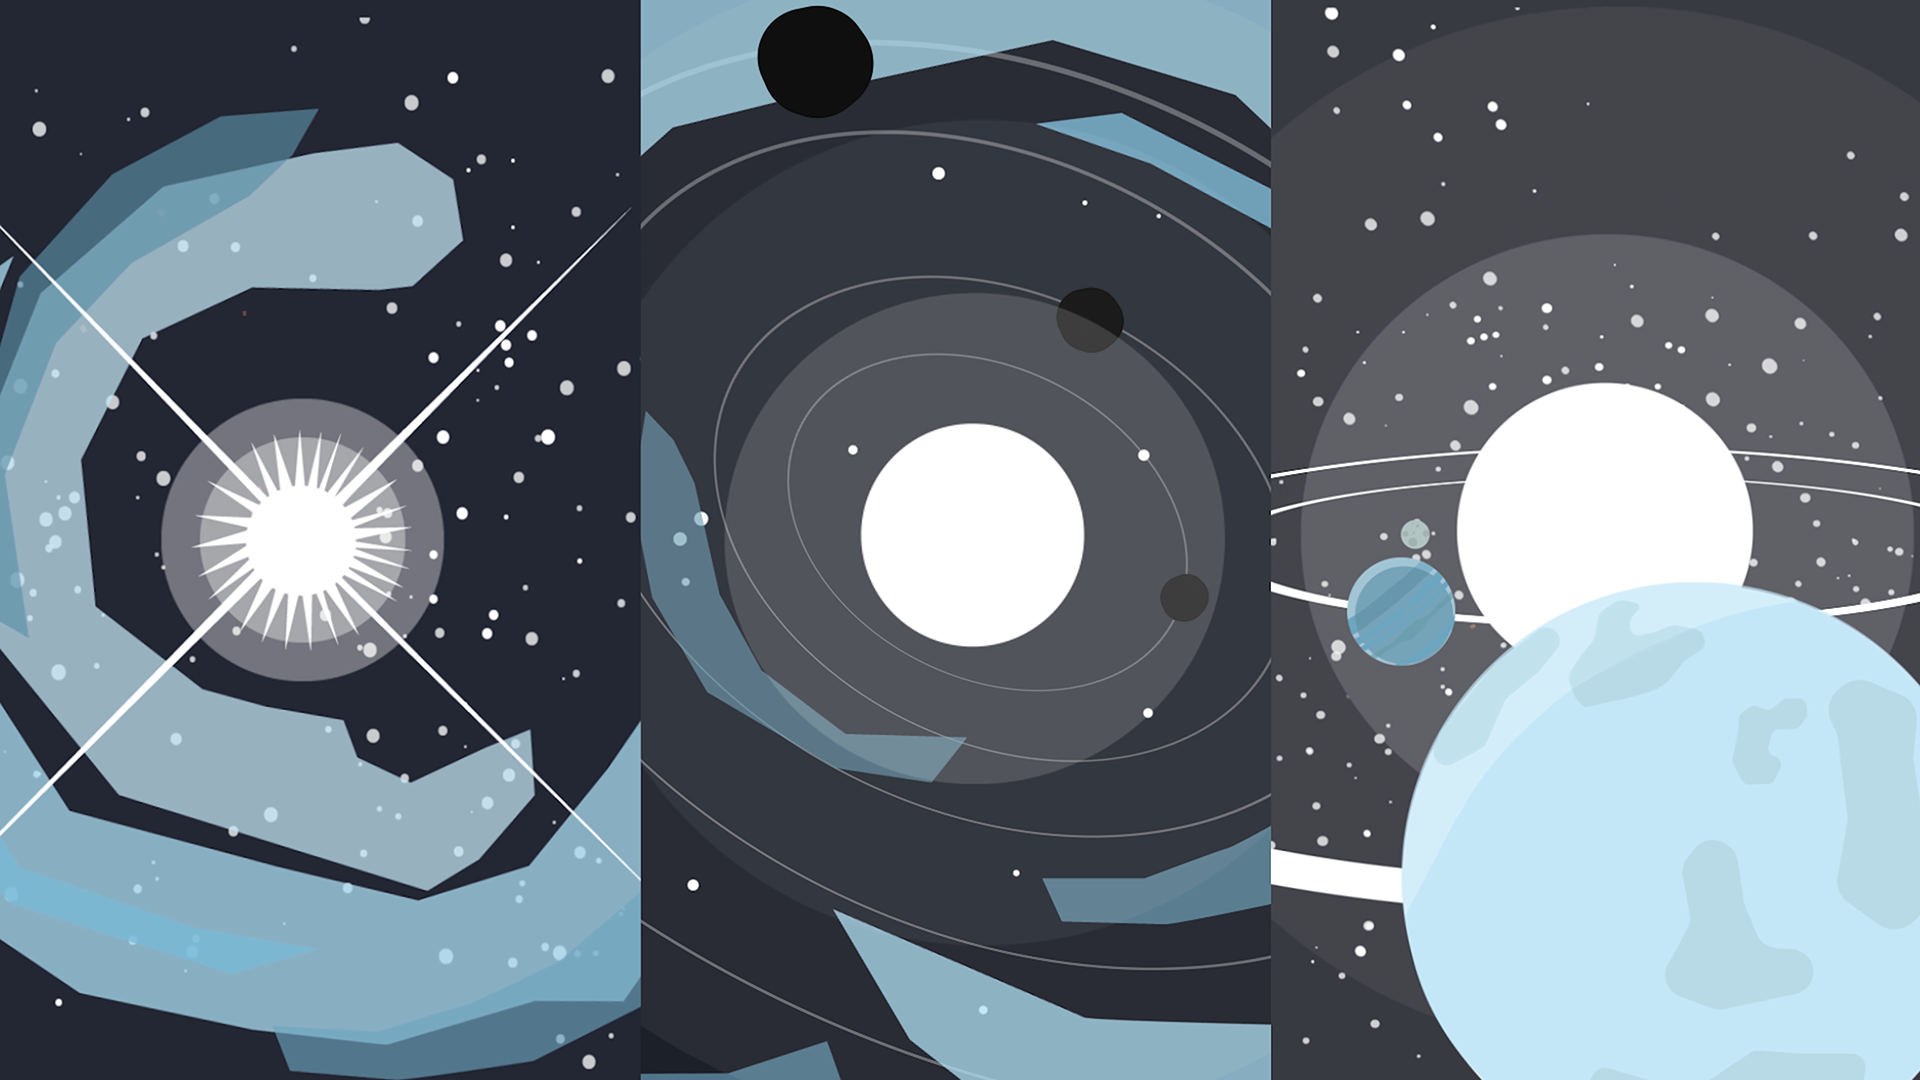

Screenshot of ESOcast 139

Screenshot of ESOcast 139. Watch it on: https://www.eso.org/public/videos/esocast139a/

Credit: ESO